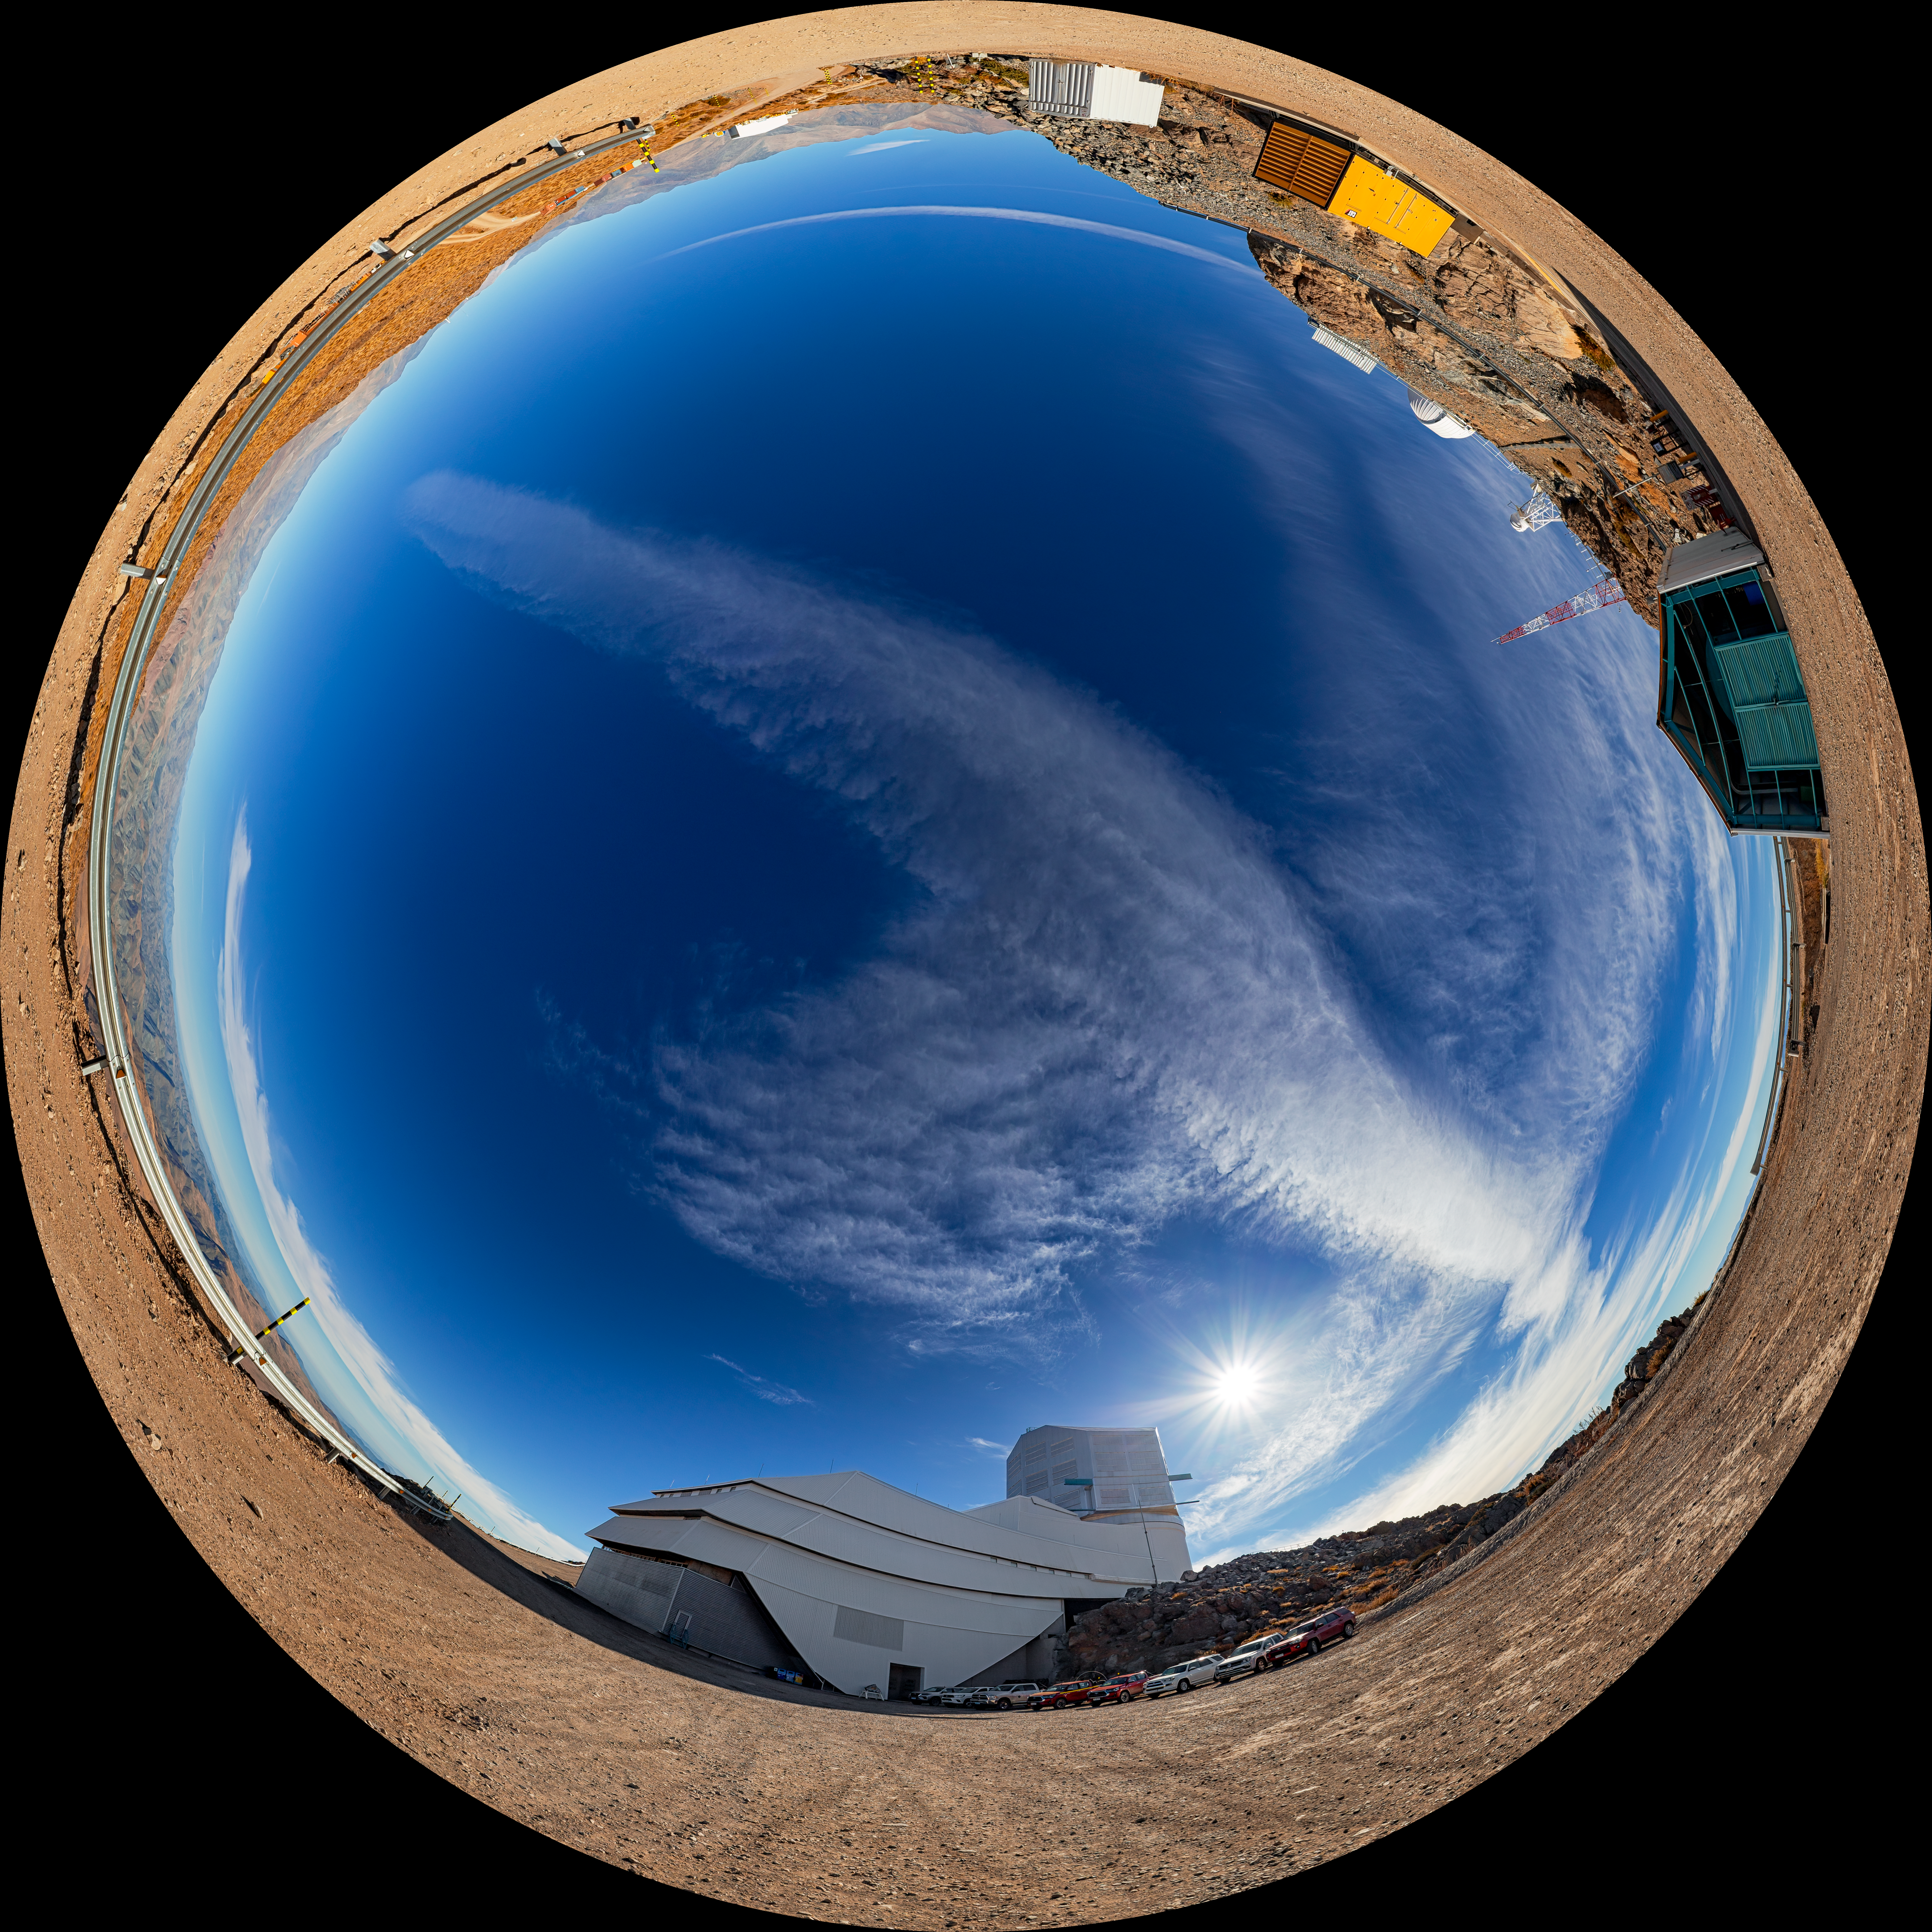

Rubin During First Look Observations (Fulldome view)

A 360-degree view outside of NSF–DOE Vera C. Rubin Observatory during First Look observation activities. A 360-degree panorama of this image is also available.

Credit: RubinObs/NOIRLab/SLAC/NSF/DOE/AURA/P. Horálek (Institute of Physics in Opava)